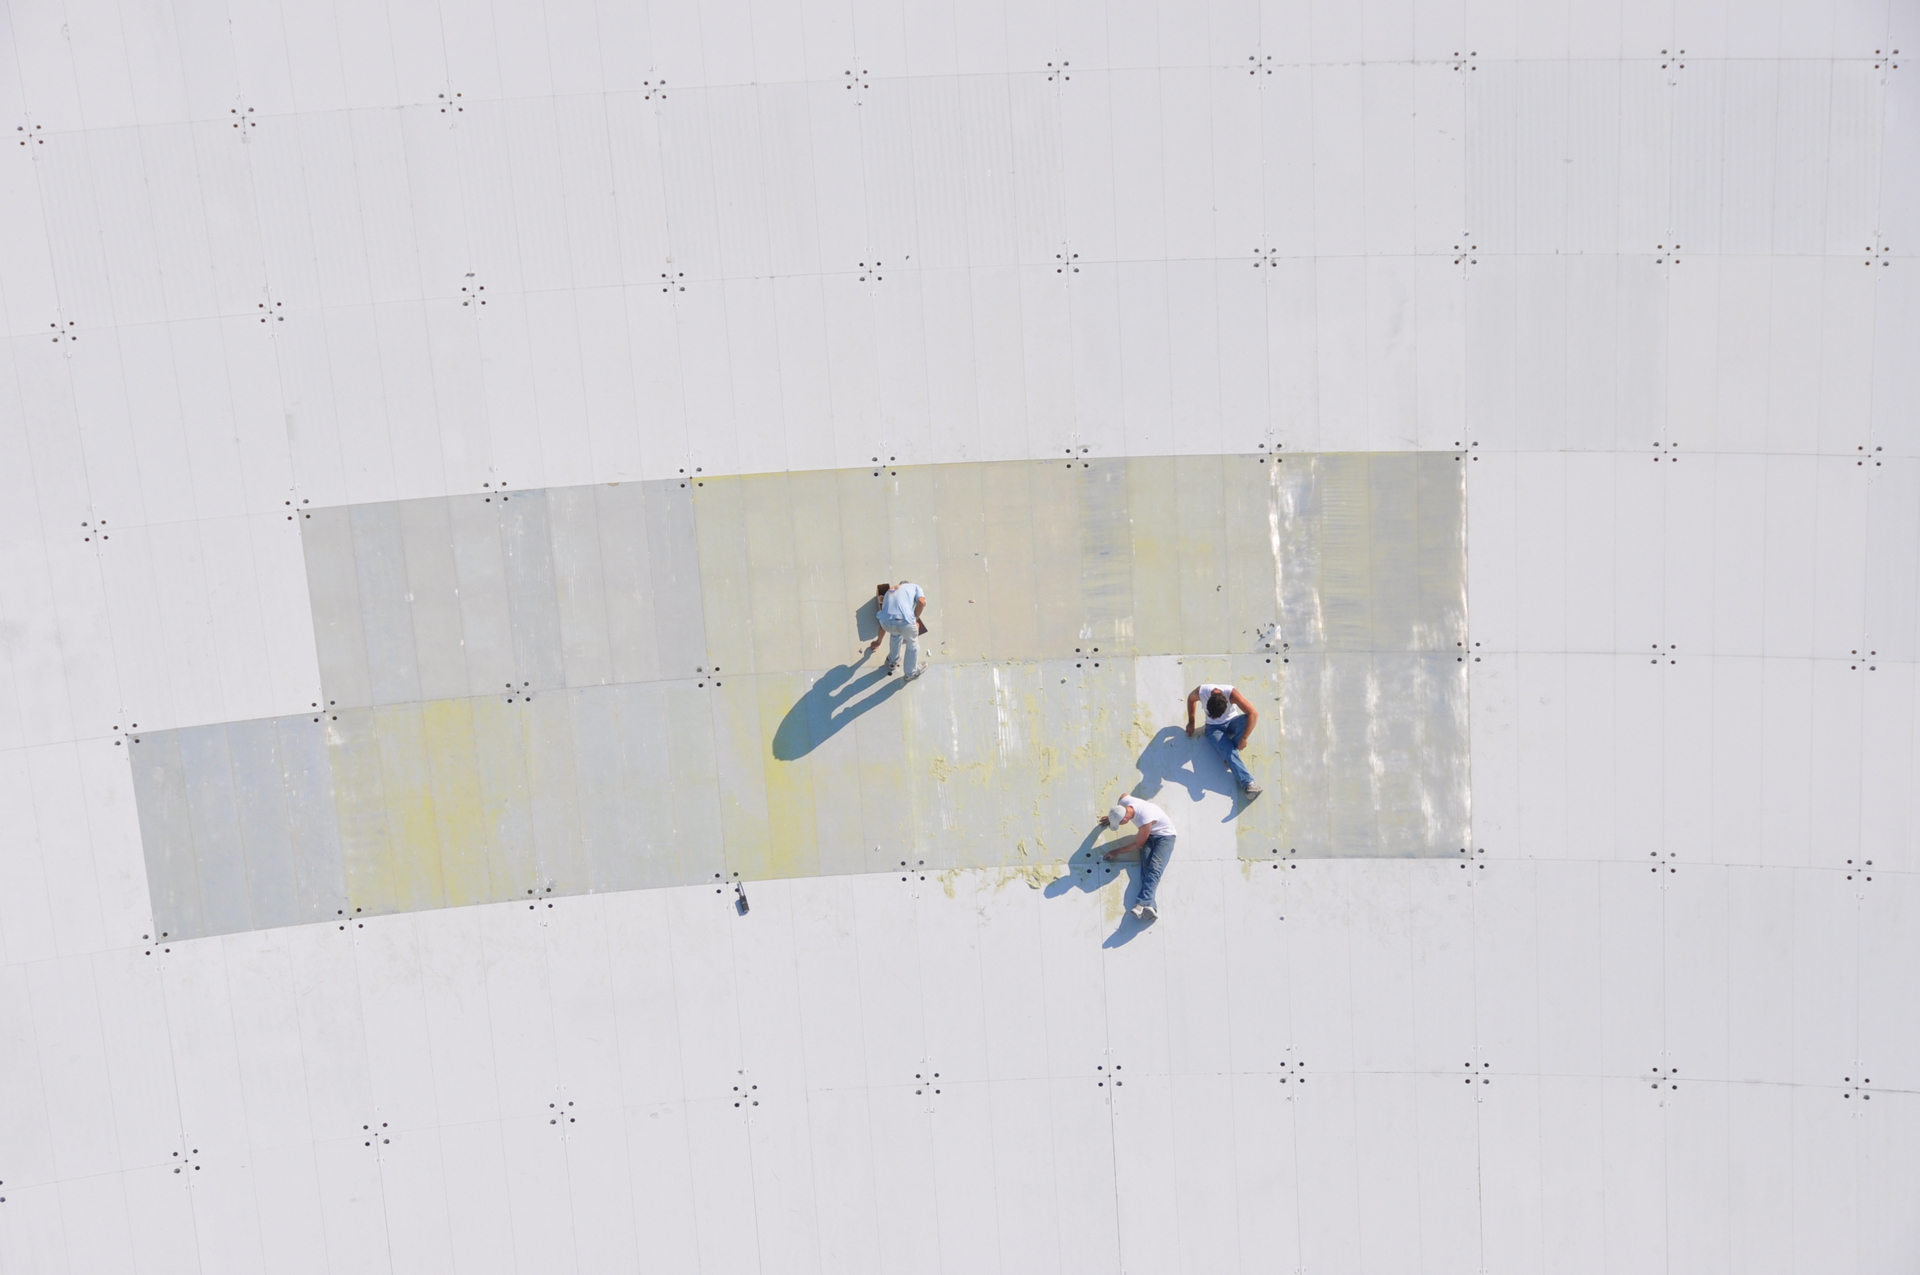

Painting the GBT

Each of the 2004 aluminum panels of the 2.3 acres of Green Bank Telescope's surface must be scraped and repainted on a rotating schedule. It takes years to paint the entire GBT, and painters arrive every summer to keep this endless task going. The paint on the GBT is a special blend that reflects sunlight, gives off heat, and its molecules do not give off radio waves.

Credit: B. Saxton, NRAO/AUI/NSF